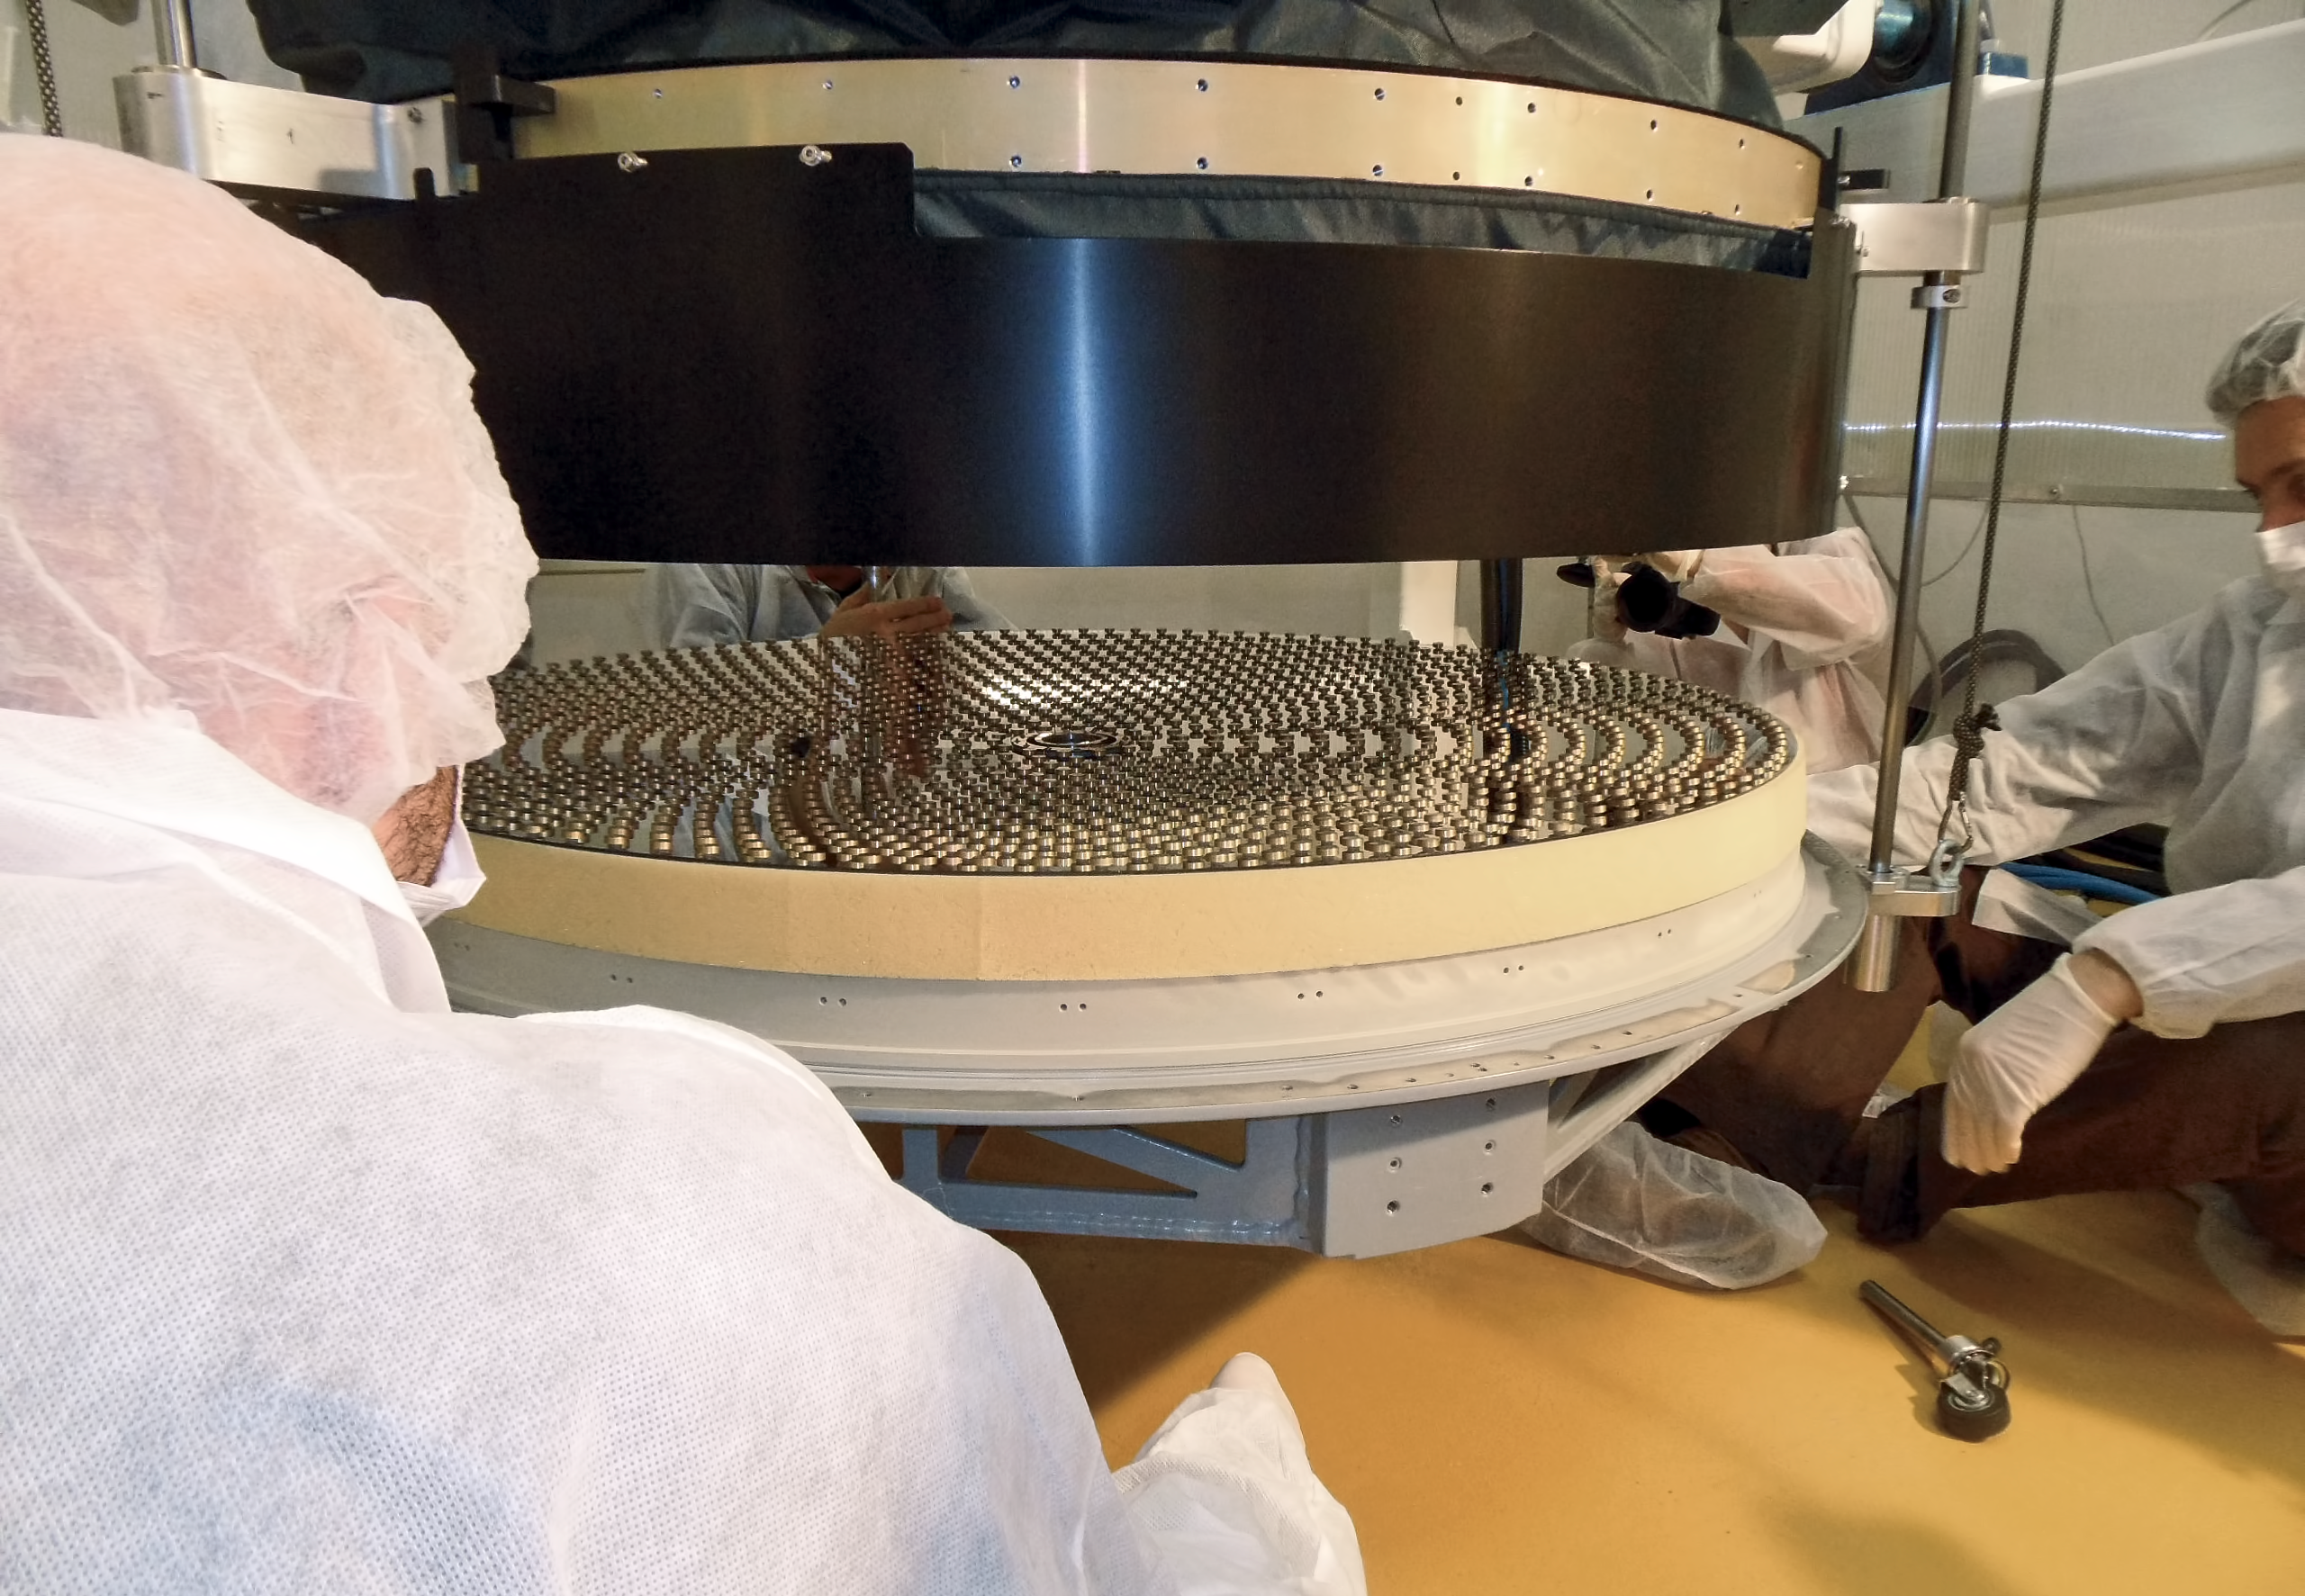

Deformable secondary mirror

This image shows the construction of the deformable secondary mirror (DSM), one of the key systems of the VLT Adaptive Optics Facility (AOF) in Paranal, Chile. The thin shell being dismounted and the magnets glued to the back face are visible. To learn more about the mirror's construction and testing read issue 151 of the Messenger.

Credit: ESO